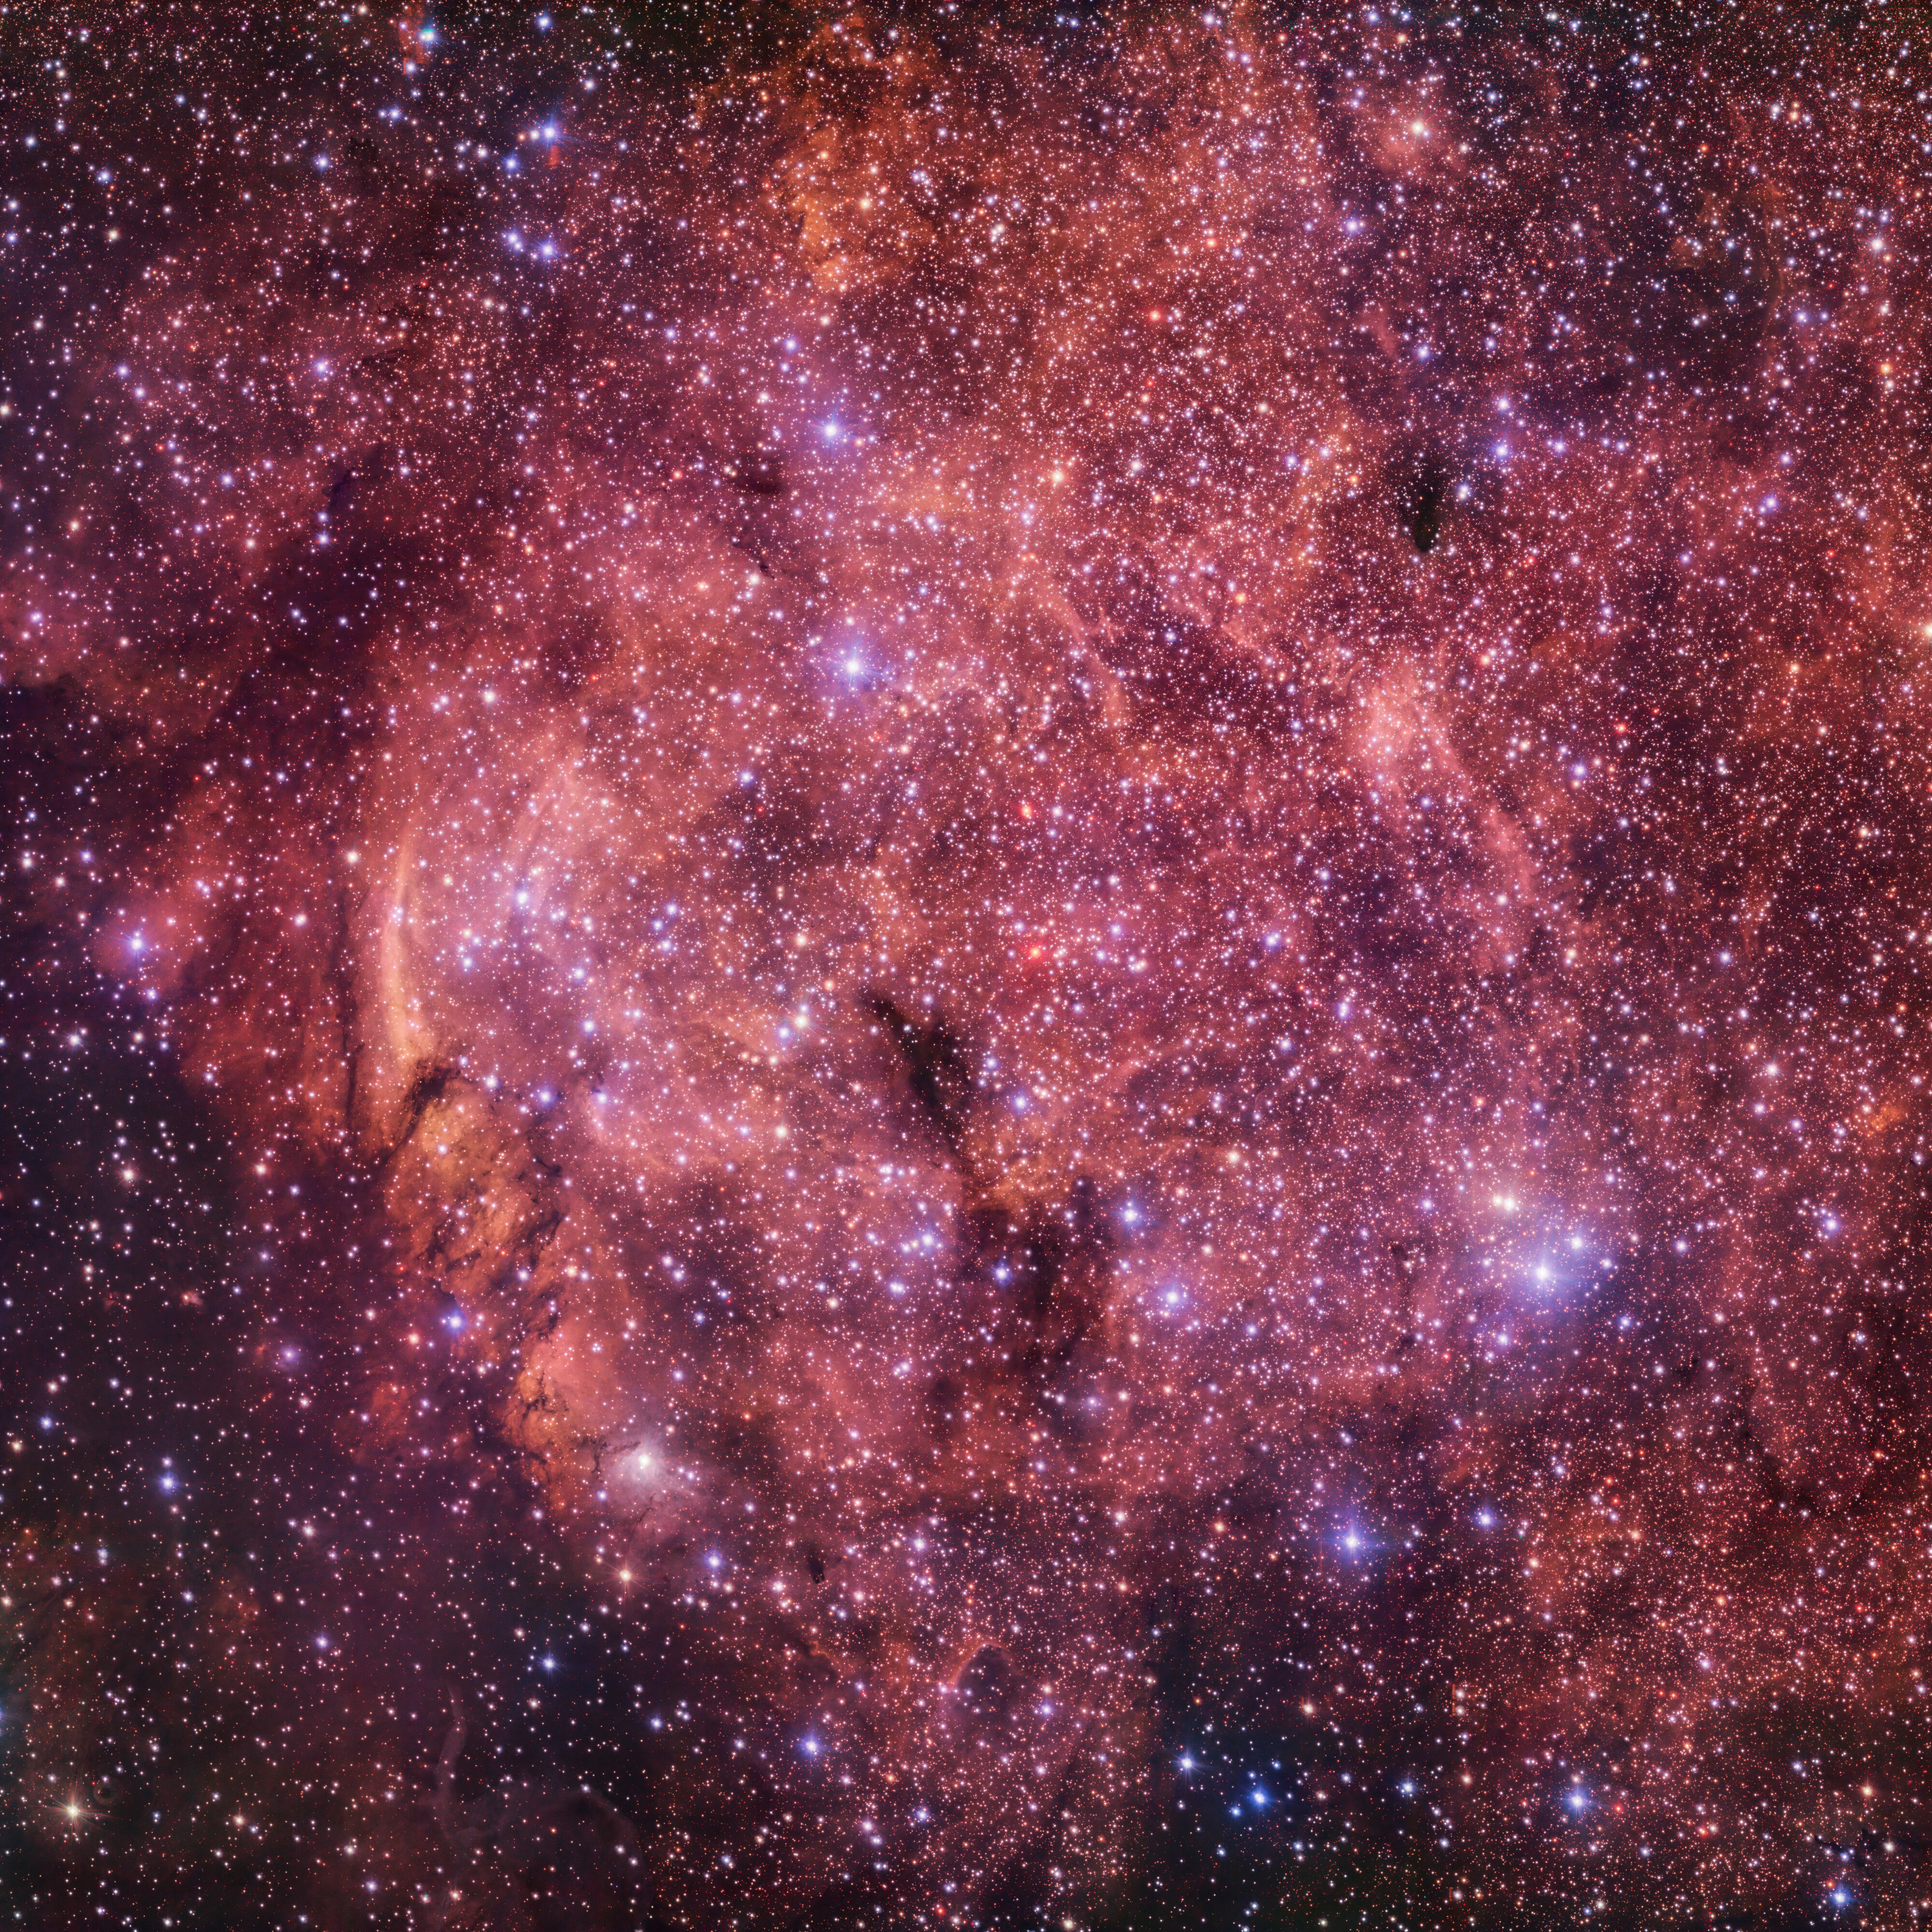

Plunge into a stellar ocean

In this Picture of the Week, we take a deep plunge into the ocean of stars in the IC4701 nebula. This nebula is located in the Sagittarius constellation, and it is twice as wide as the full Moon in the sky. The energetic light from newly-born stars ionizes the hydrogen gas in the nebula, causing it to emit the intense reddish hue seen in this picture. The dark clouds in this image contain large amounts of interstellar dust, too dense for the light of the background stars to pierce through it.

The IC4701 nebula is part of a rich and vast complex of dust and gas within which new stars spring to life. When stars are born, most of them are cooler, redder, and less massive than our own Sun. Hotter, more massive stars are much rarer, and they quickly burn through all their fuel and die. This makes these brilliant blue and massive stars, and their surrounding glowing gas, beacons of recent star formation.

Credit: ESO/VPHAS+ team. Acknowledgement: Cambridge Astronomical Survey Unit